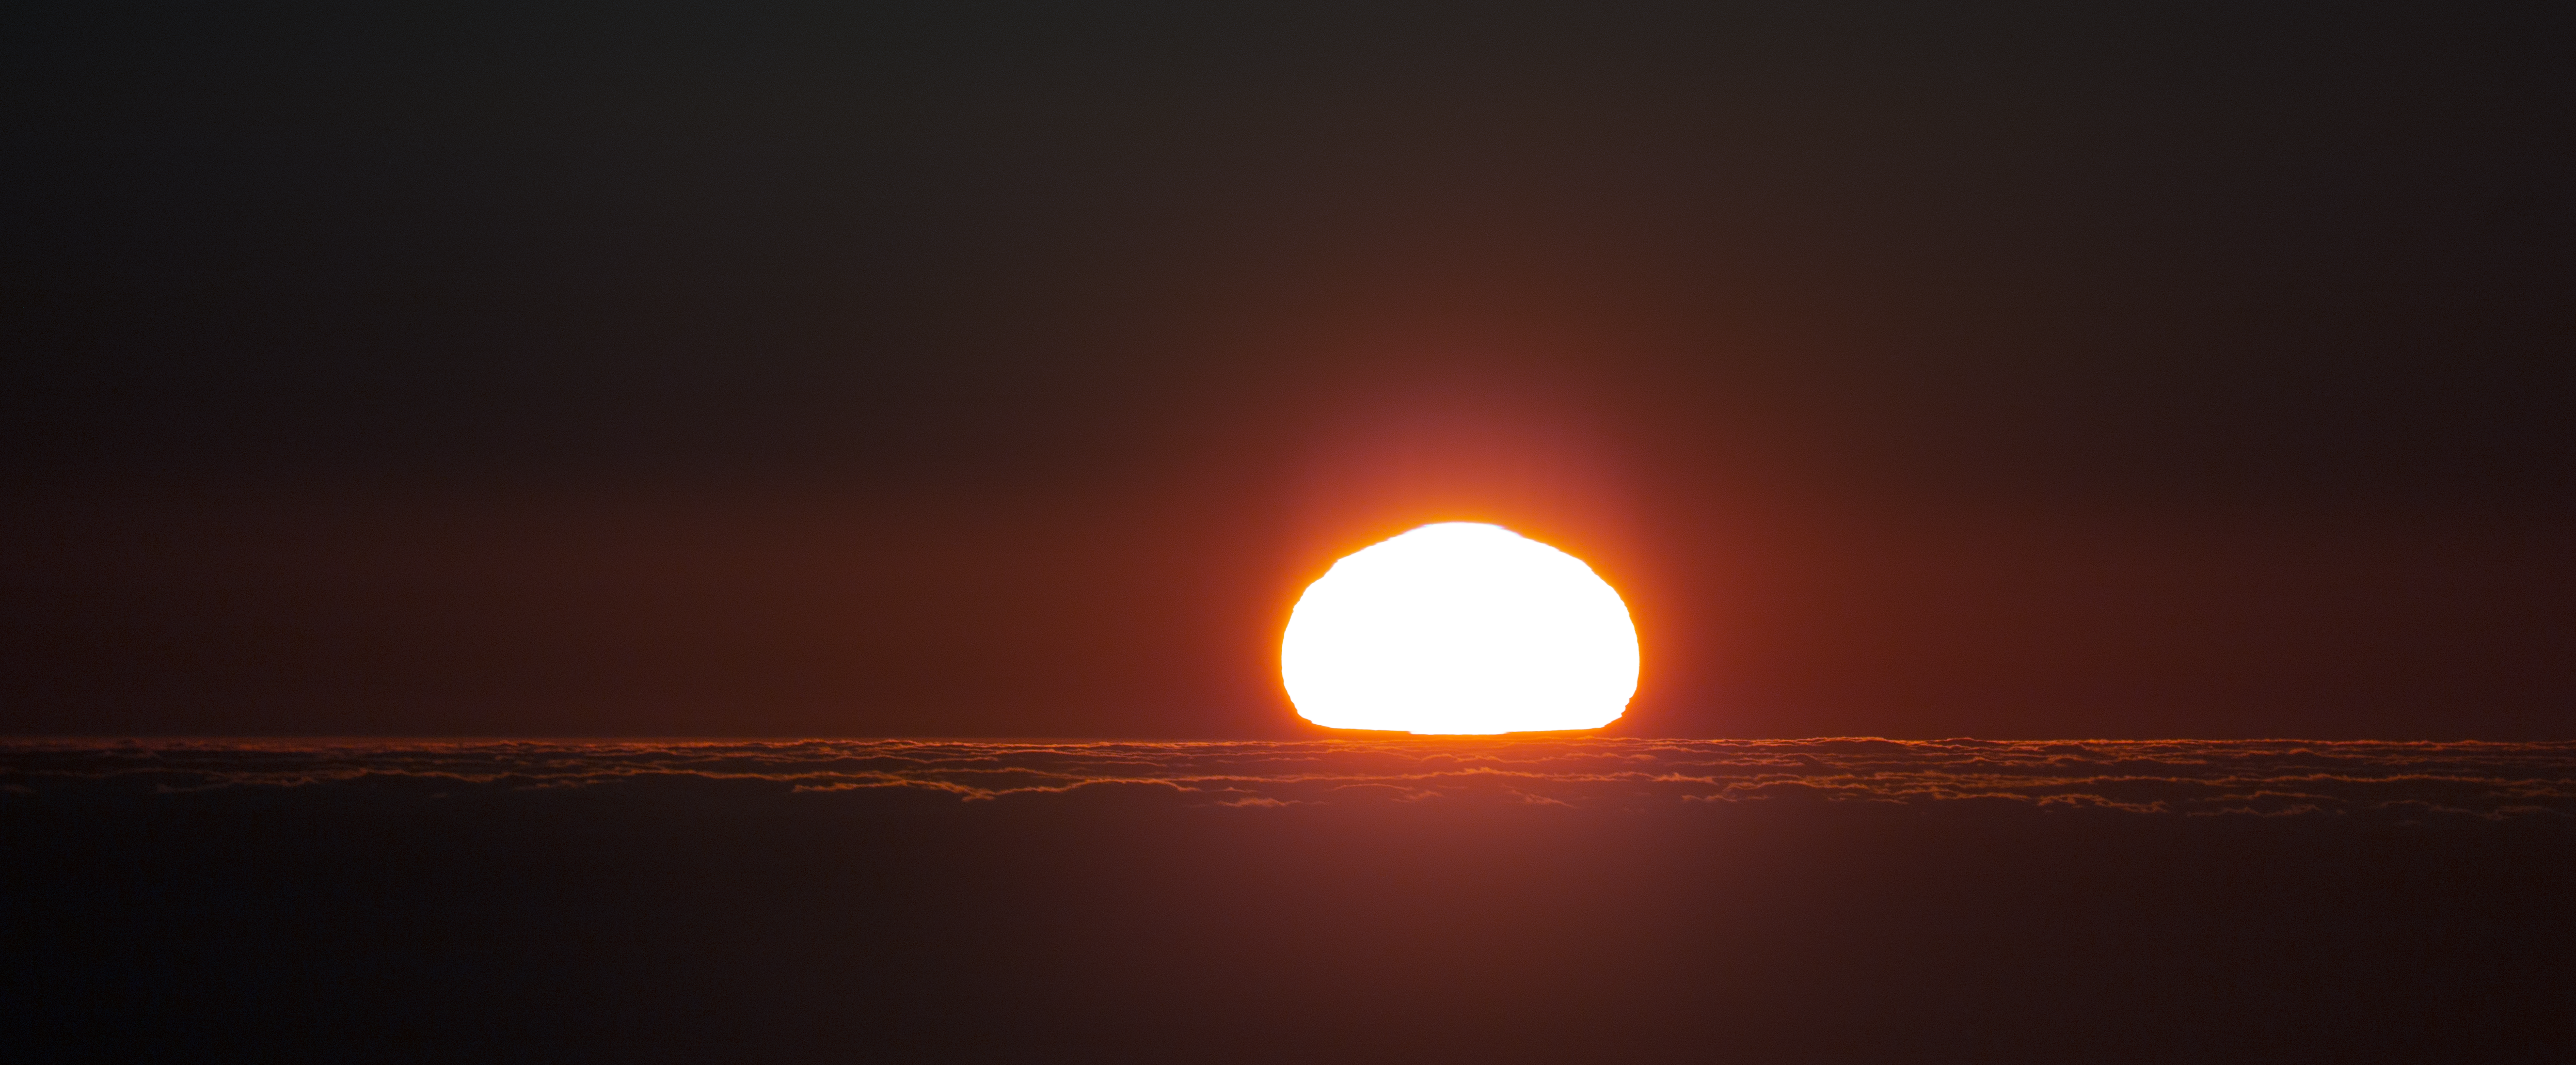

Sunset at Paranal Observatory

Sunset at Paranal Observatory. The observatory is home to ESO’s flagship telescope, the Very Large Telescope (VLT).

Credit: P. Horálek/ESO